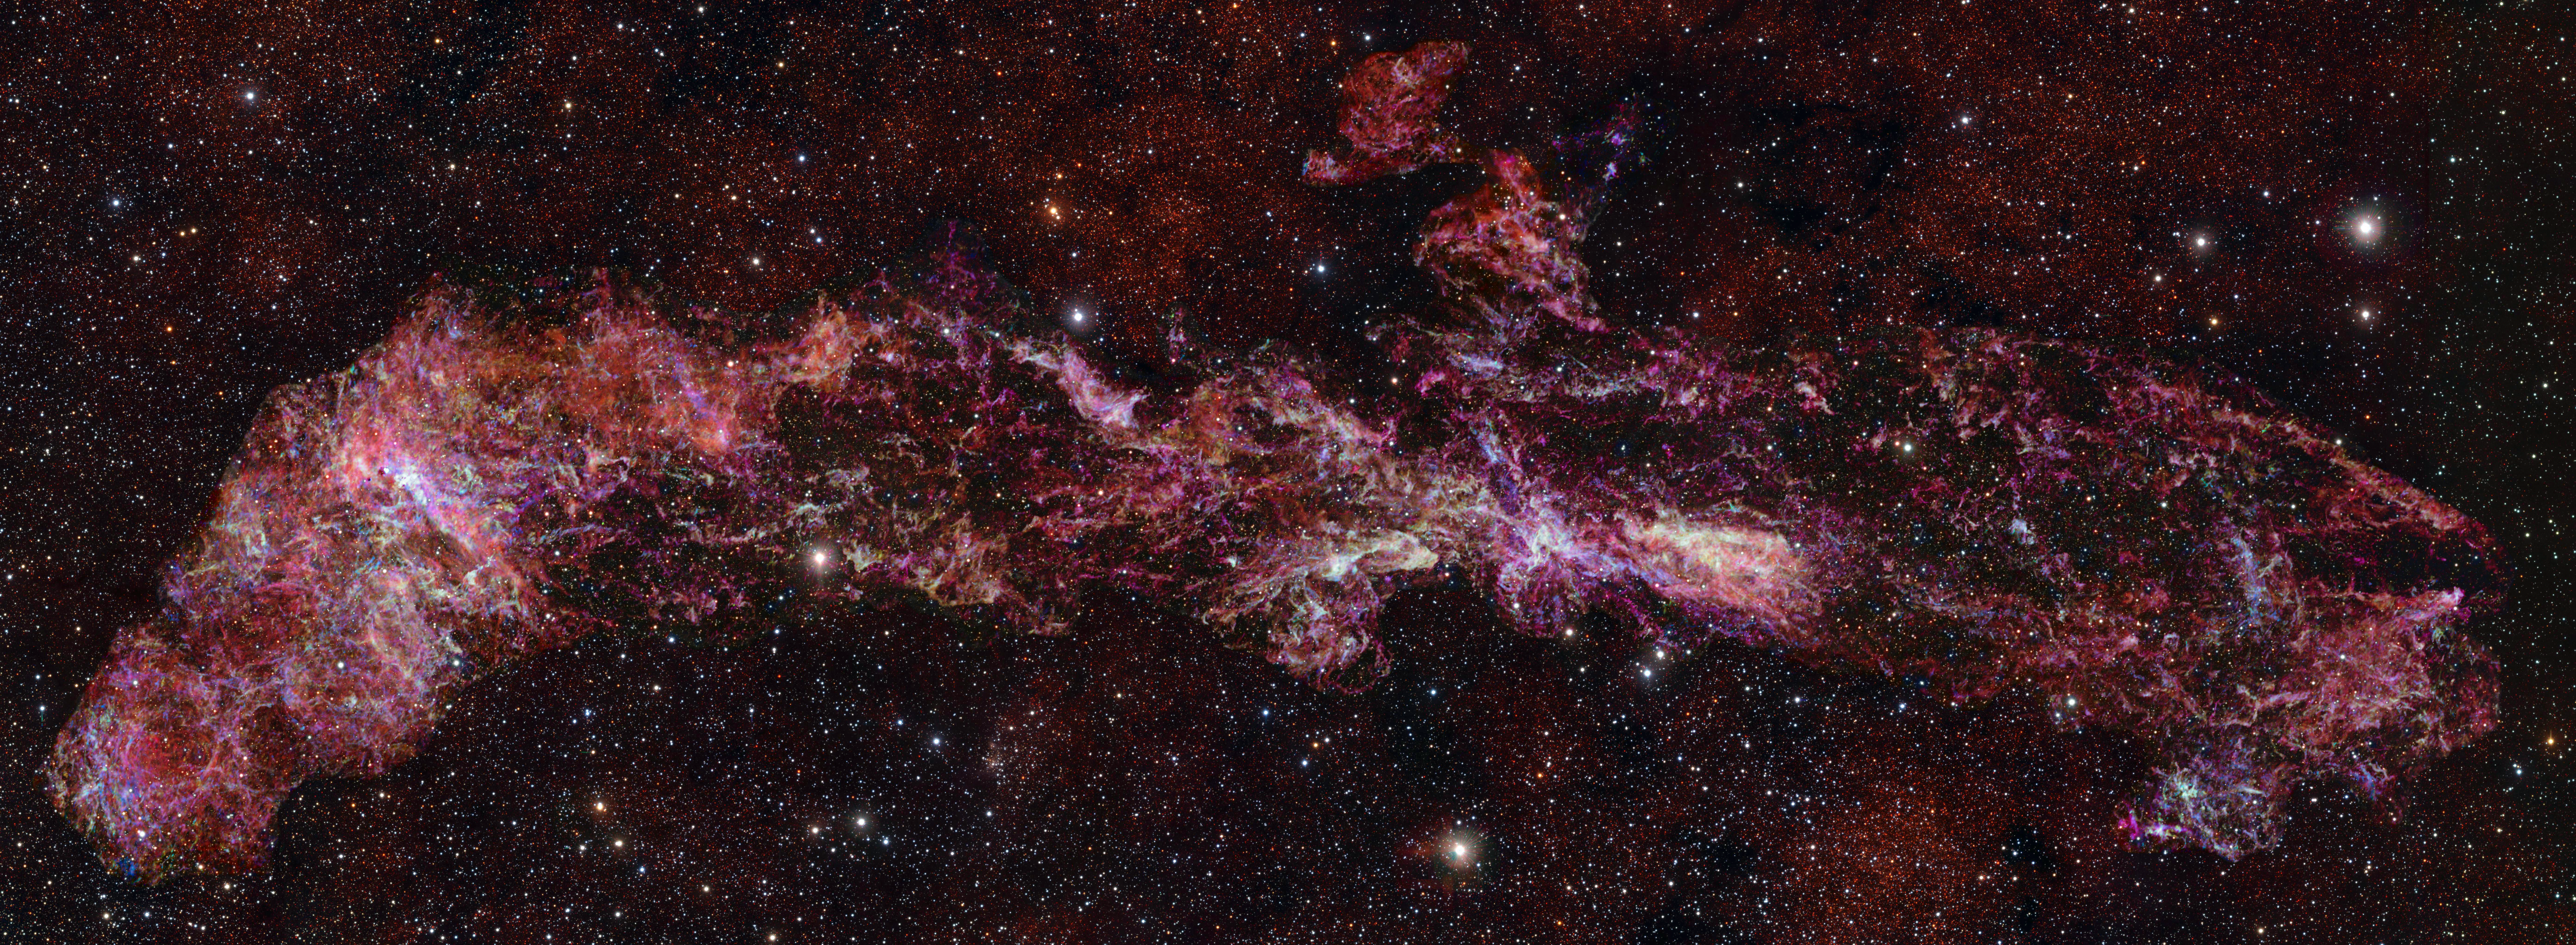

Largest ALMA image ever shows the molecular gas in the centre of the Milky Way

This image shows the complex distribution of molecular gas in the Central Molecular Zone (CMZ) of the Milky Way. It was obtained with the Atacama Large Millimeter/submillimeter Array (ALMA), in which ESO is a partner. This map is as long as three full Moons side-by-side in the sky, and it is in fact the largest ALMA image ever obtained.

This map is part of ACES — the ALMA CMZ Exploration Survey — a project designed to understand how gas condenses into stars in the extreme and chaotic environment at the heart of our galaxy. The survey has charted the distribution of dozens of different molecules, five of which are shown here in different colours: sulphur monoxide (cyan), silicon monoxide (green), isocyanic acid (red), cyanoacetylene (blue), and carbon monosulphide (magenta).

The stars in the foreground of this image were observed at infrared wavelengths (Y, Z and J filters) with ESO’s VISTA telescope as part of a different project. The actual density of stars in the CMZ is much higher than what is shown here, where we have opted to highlight the details in the molecular cloud. Note that the edges of the ALMA map appear somewhat sharp because the ALMA observations do not cover the entire rectangular area here.

Credit: ALMA(ESO/NAOJ/NRAO)/S. Longmore et al. Background: ESO/D. Minniti et al.